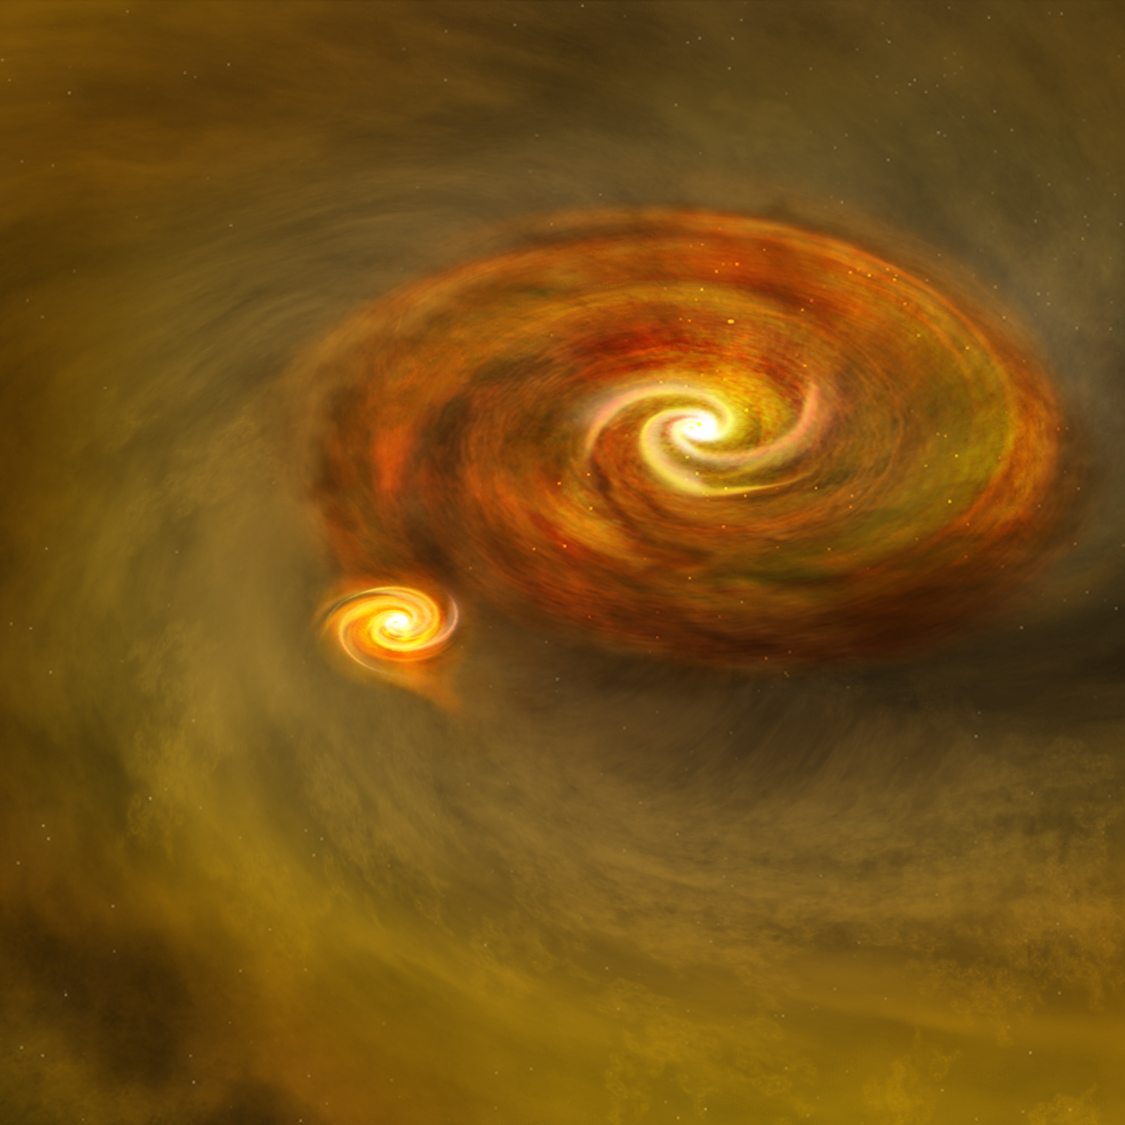

Binary Star Formation

Binary star formation through disk fragmentation starts with a young star surrounded by a rotating disk of gas and dust. The disk fragments, with a second star forming within the disk, surrounded by its own disk. The two stars form an orbiting pair.

Credit: B. Saxton, NRAO/AUI/NSF